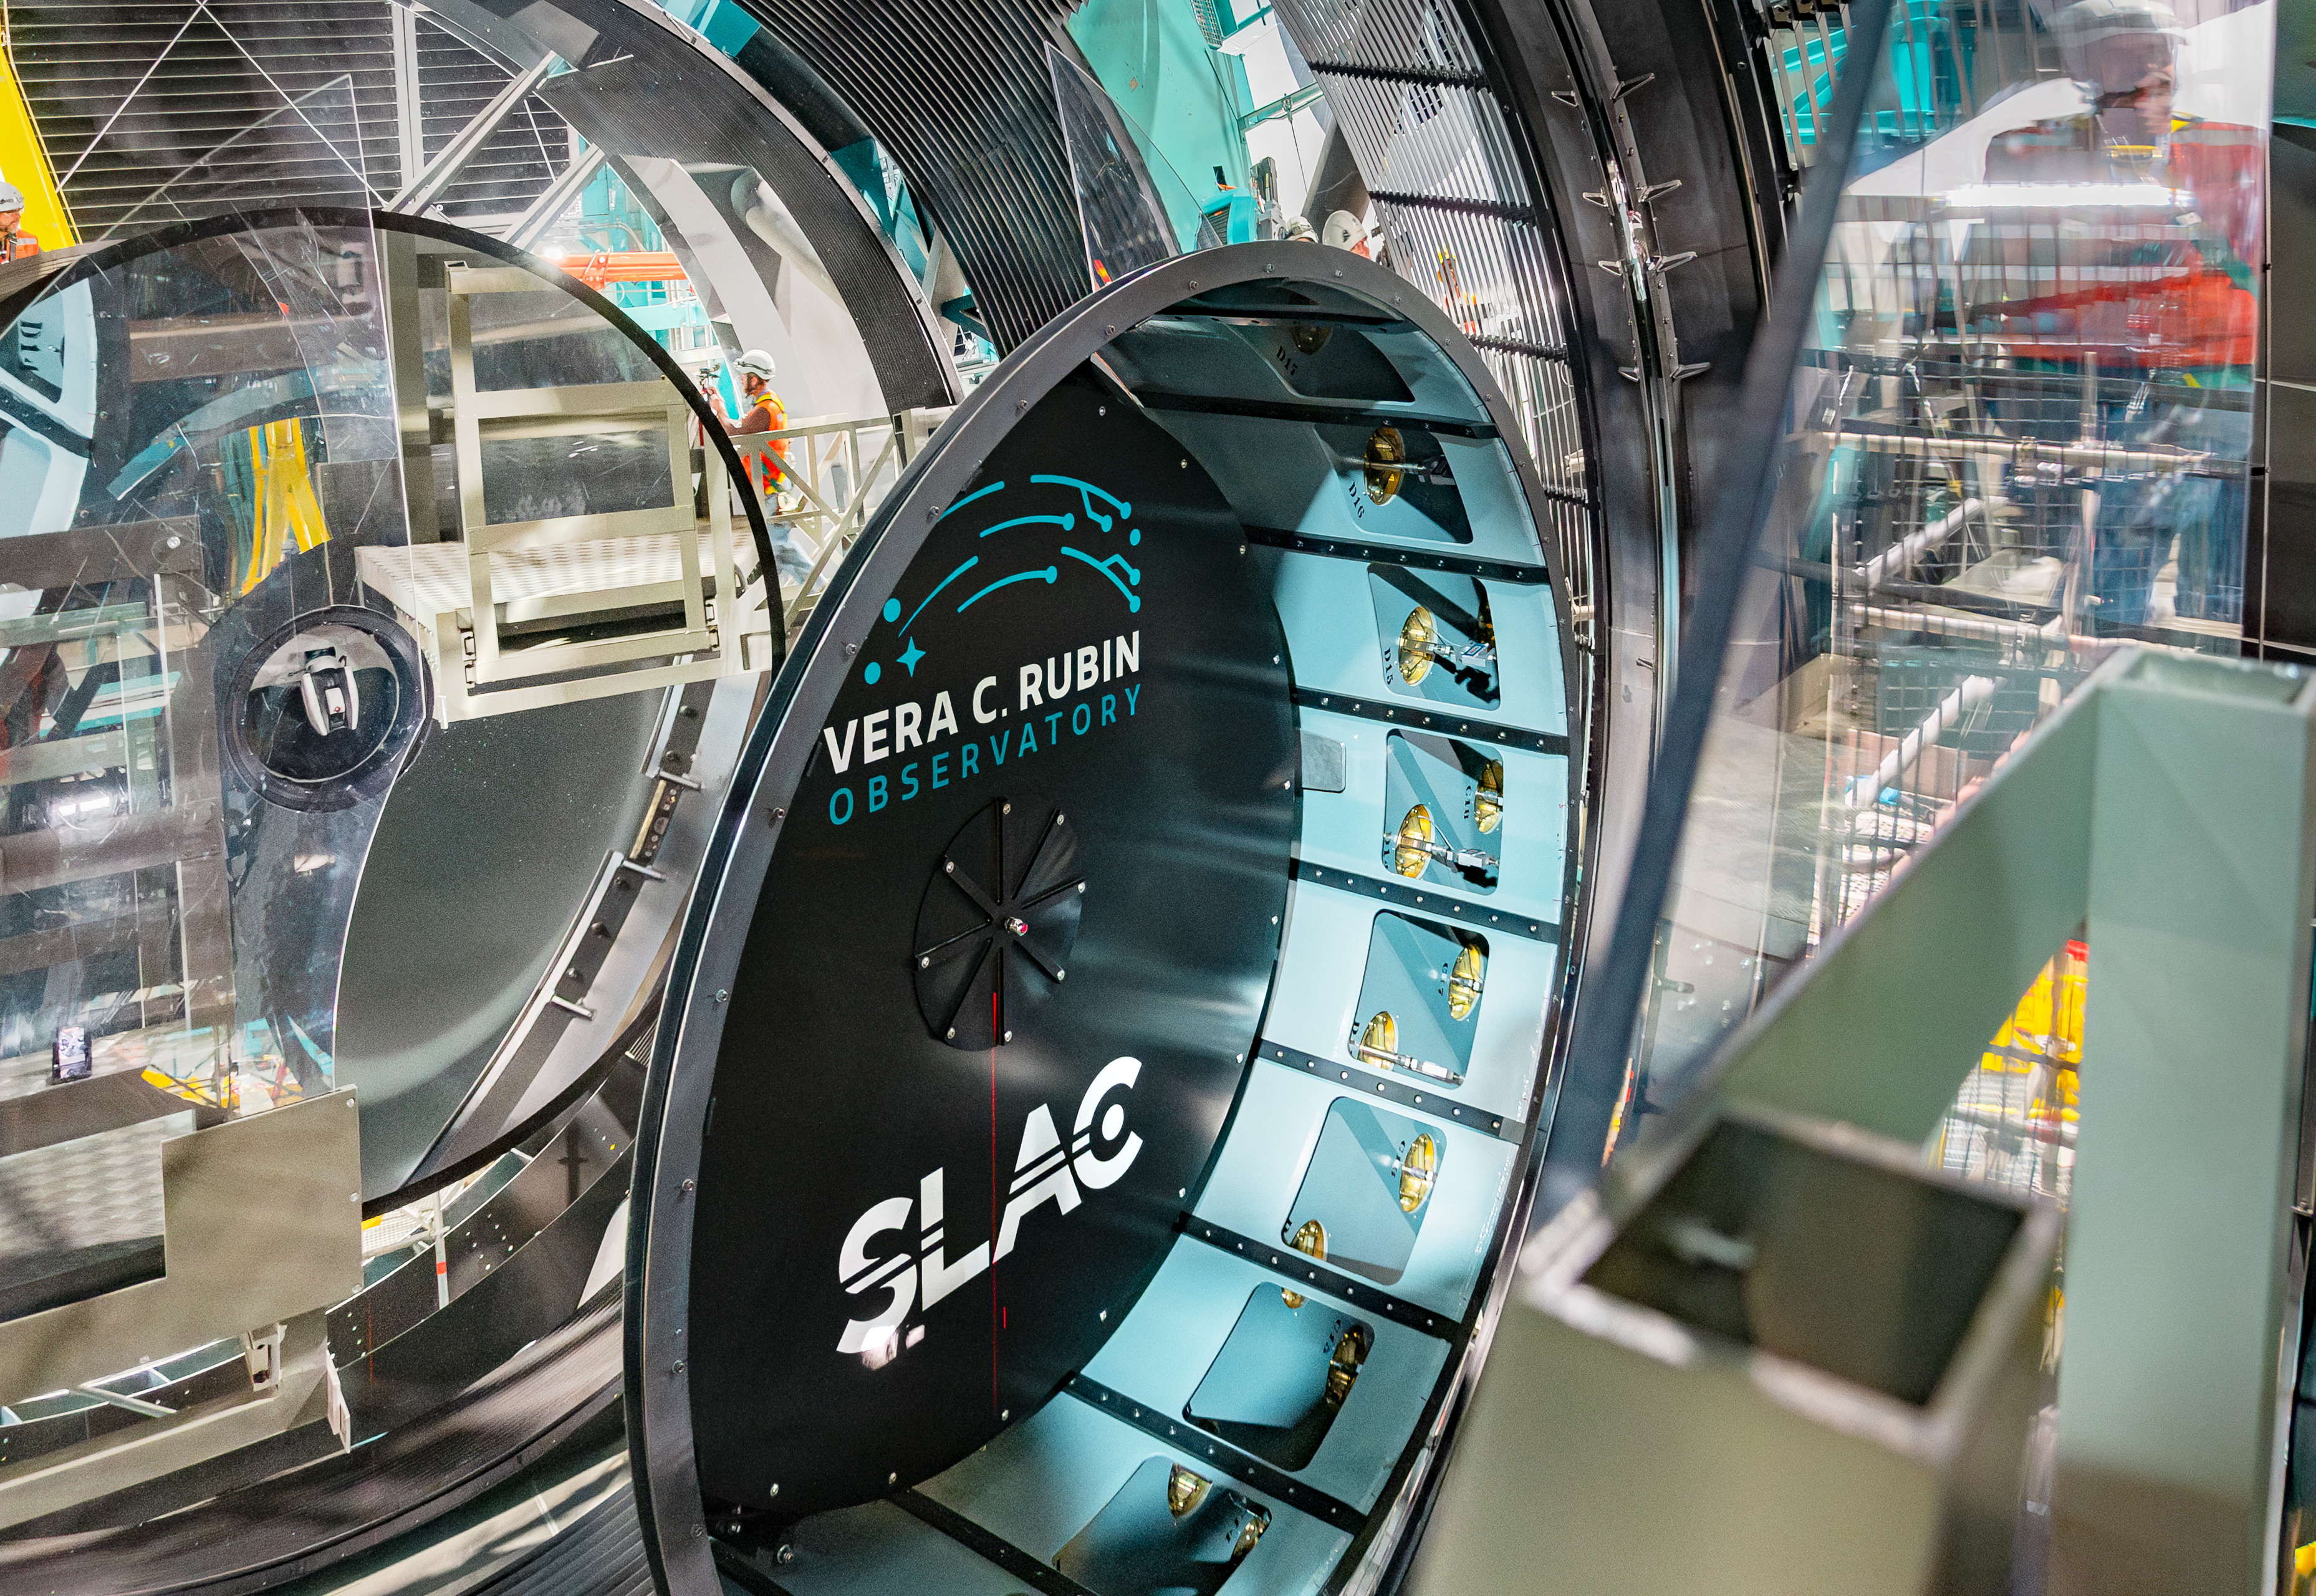

LSST Camera Installation

The NSF–DOE Vera C. Rubin Observatory team installing the LSST Camera on the Simonyi Survey Telescope in March 2025.

Credit: RubinObs/NOIRLab/SLAC/NSF/DOE/AURA/B. Quint